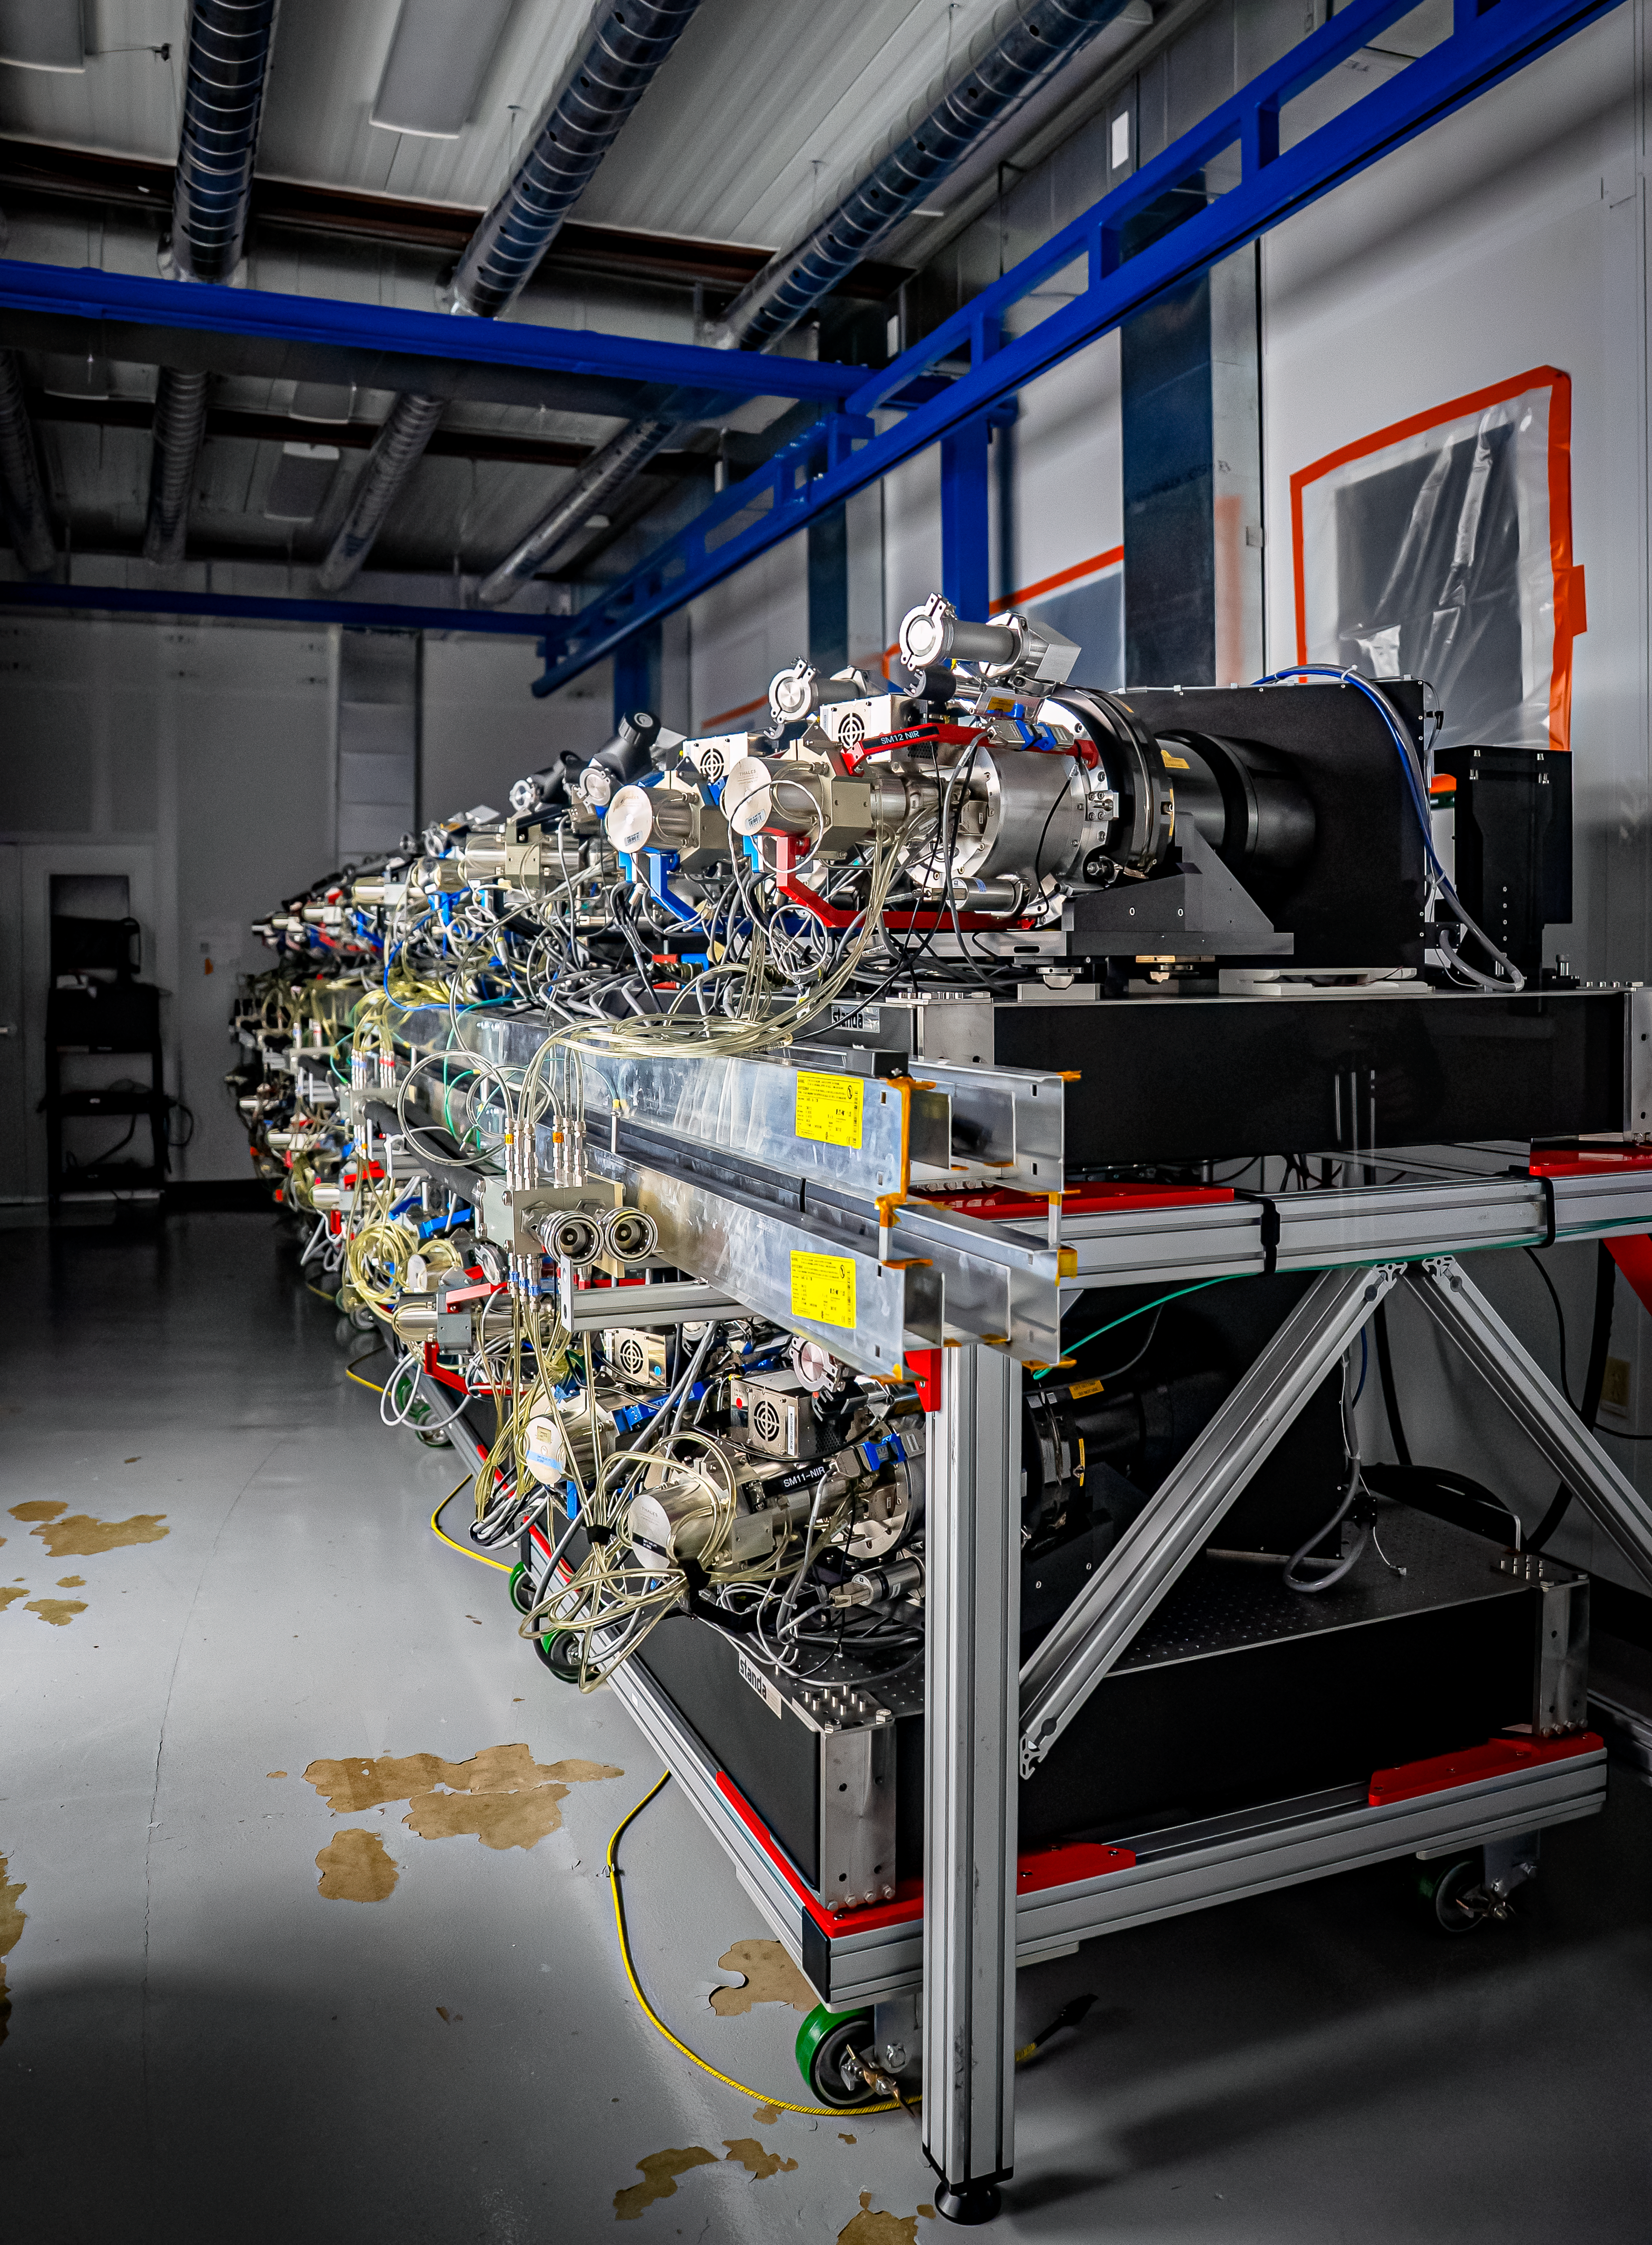

DESI Spectrograph Room

The room below the main floor of the U.S. National Science Foundation Nicholas U. Mayall 4-meter Telescope at Kitt Peak National Observatory, a Program of NSF NOIRLab, that hosts DESI’s 10 spectrographs. Image taken on 12 February 2025.

Credit: DESI Collaboration/DOE/KPNO/NOIRLab/NSF/AURA/M. Sargent (Berkeley Lab)